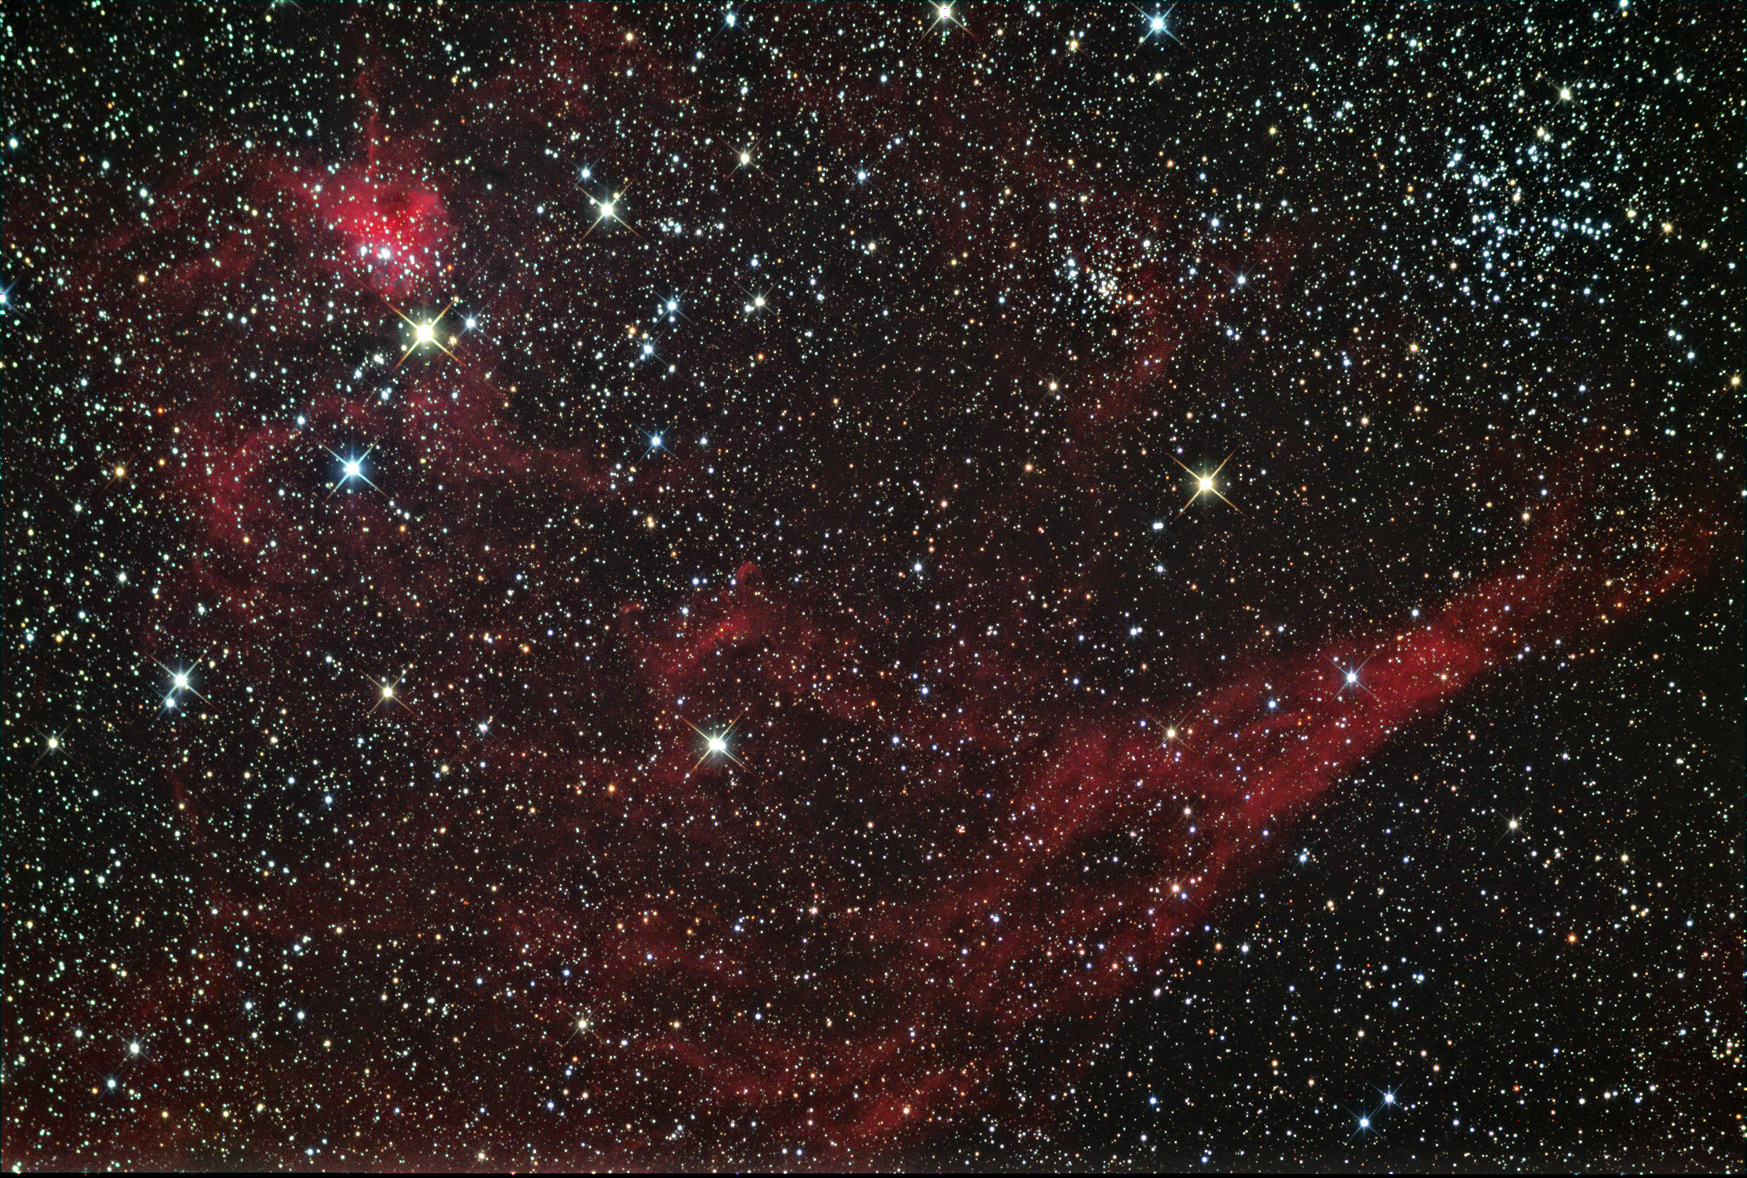

IC 417

This region, about 10,000 lightyears distant, shows hundreds to thousands of new-born stars, still enveloped in their glowing cloud of hydrogen gas. For another image, see this APOD taken in 2010.

This image was taken as part of Advanced Observing Program (AOP) program during 2014 at Kitt Peak Visitor Center.

Credit: KPNO/NOIRLab/NSF/AURA/Adam Block